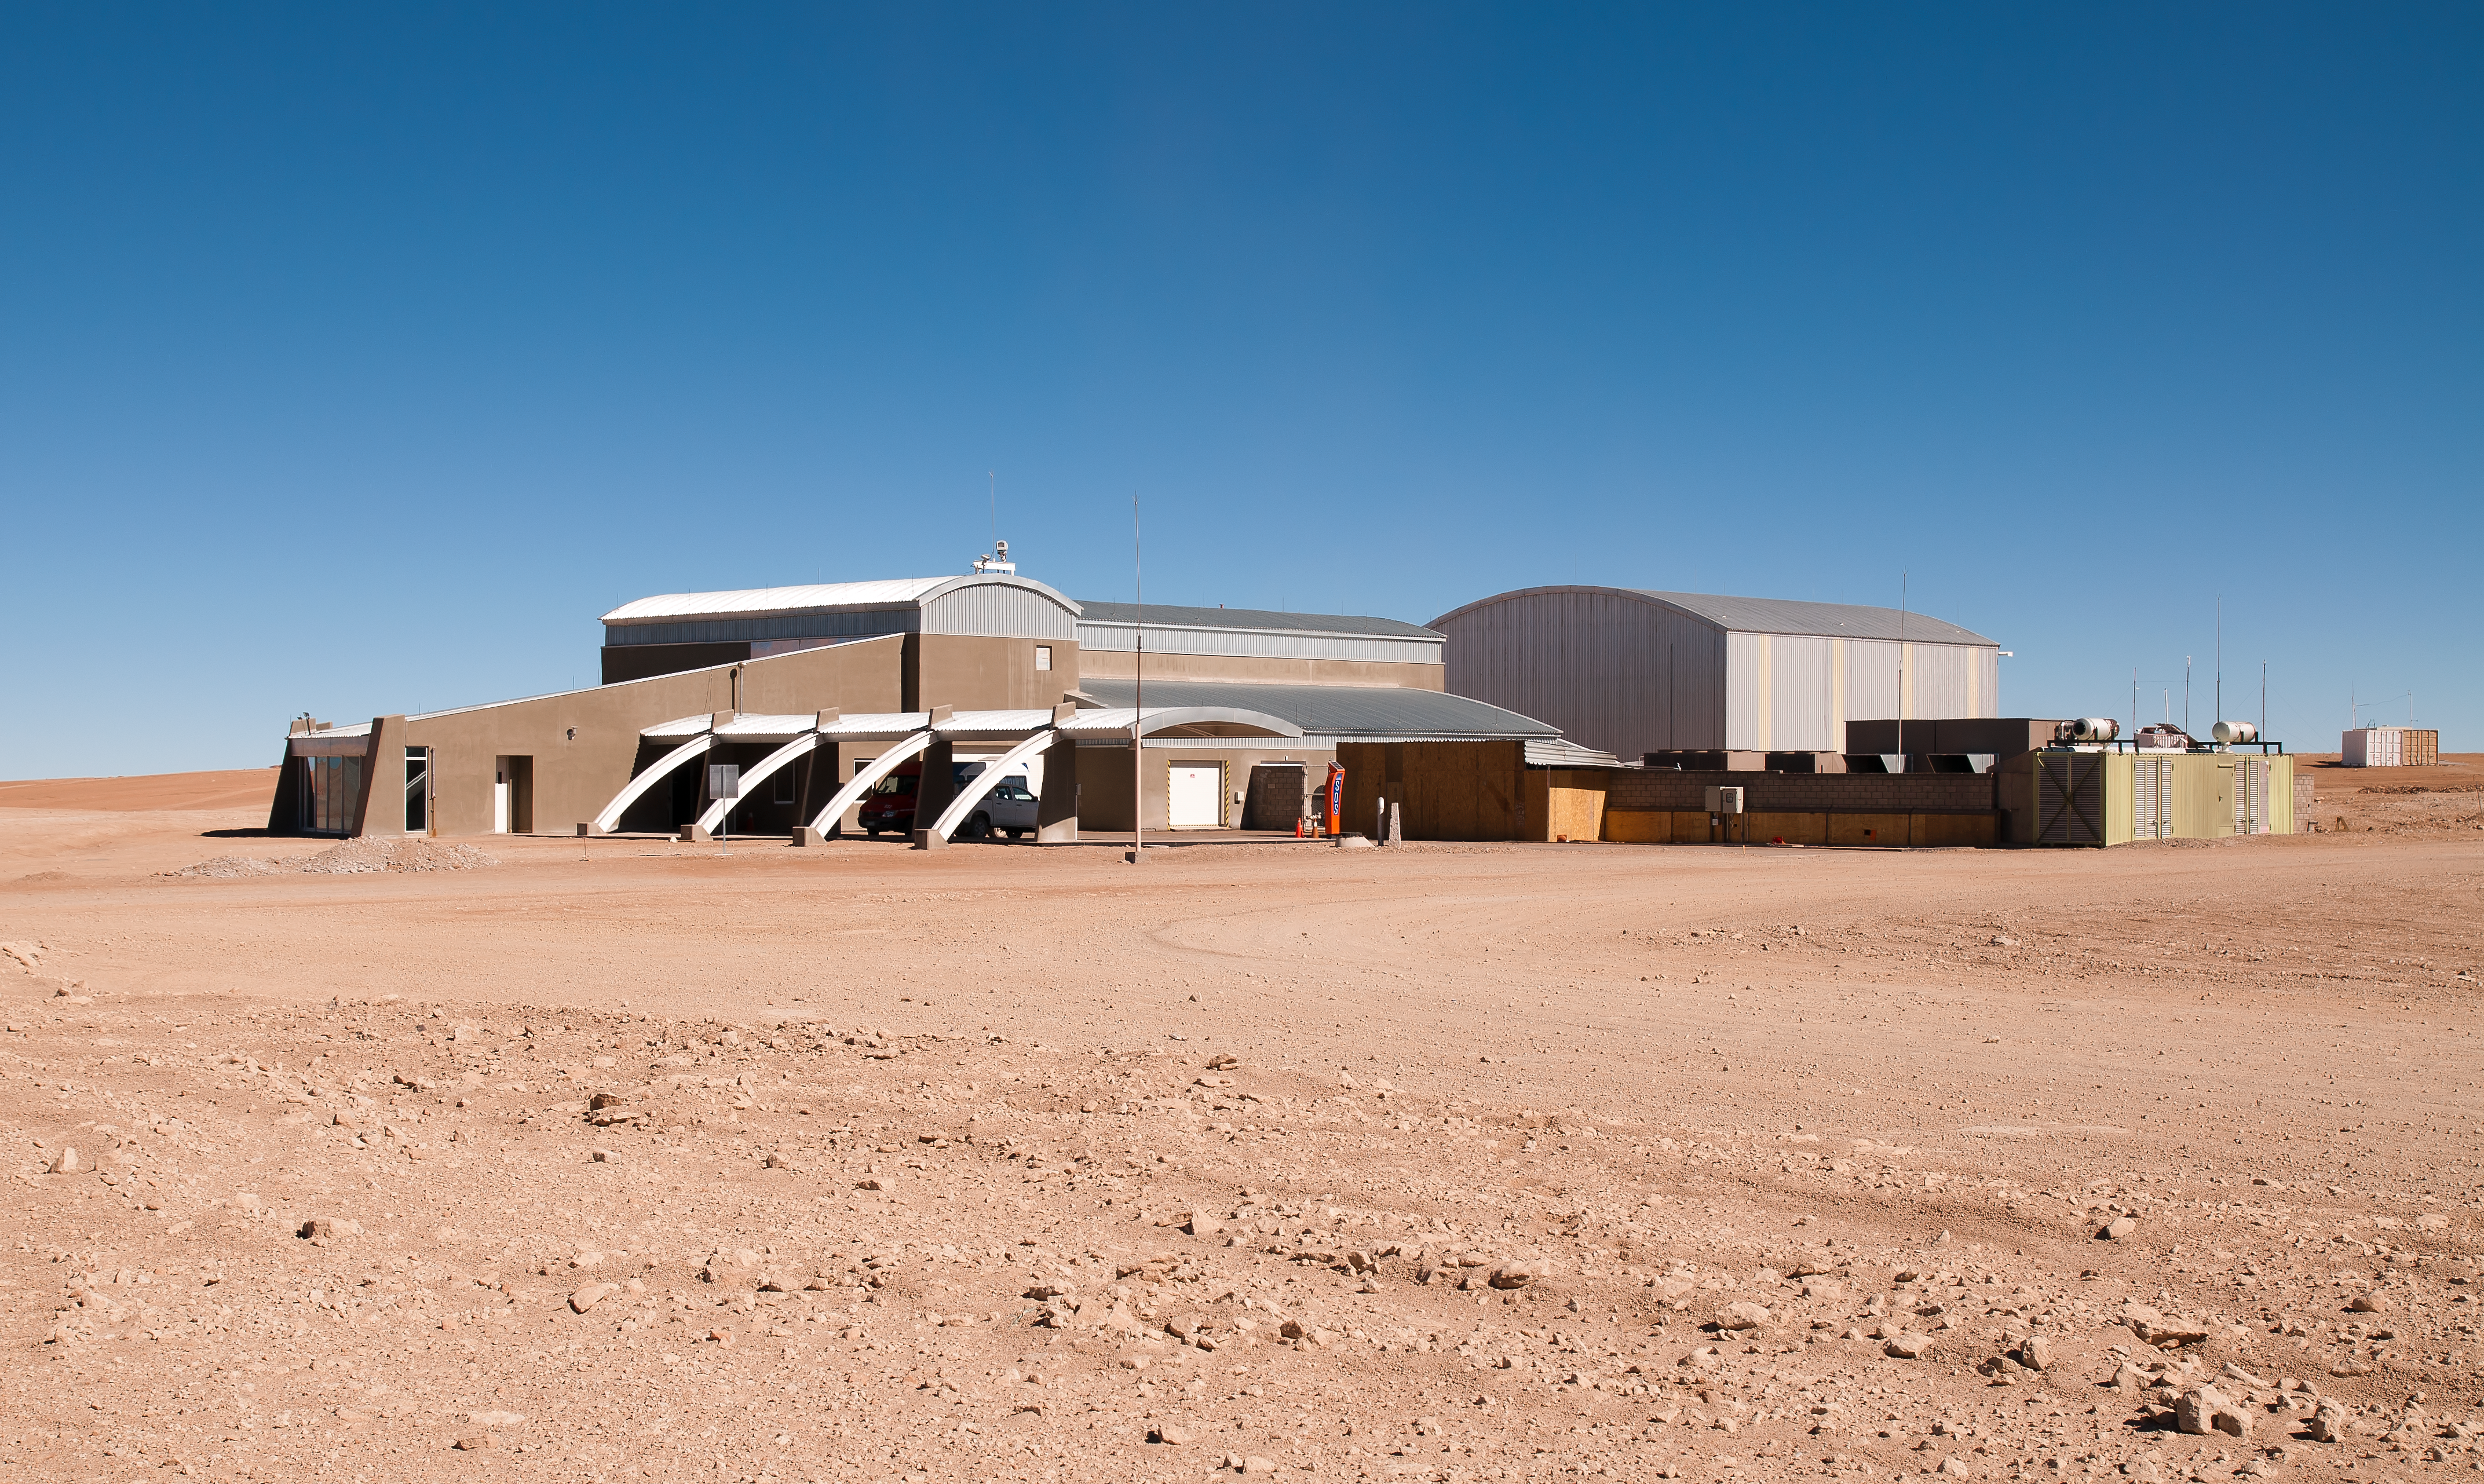

The AOS Technical Building

View of the ALMA Array Operations Site (AOS) Technical Building, located at an altitude of 5000 metres above sea level, on the Chajnantor plateau, in the Chilean Andes. This building hosts the ALMA Correlator, a powerful computer which will combine the signals from the ALMA antennas, making them work together as the most powerful submillimetre-wavelength radio telescope in the world. The ALMA Correlator is the highest and fastest (17 Peta-operations/second) computer ever used at an astronomical site.

Credit: ALMA (ESO/NAOJ/NRAO)/A. Caproni (ESO)